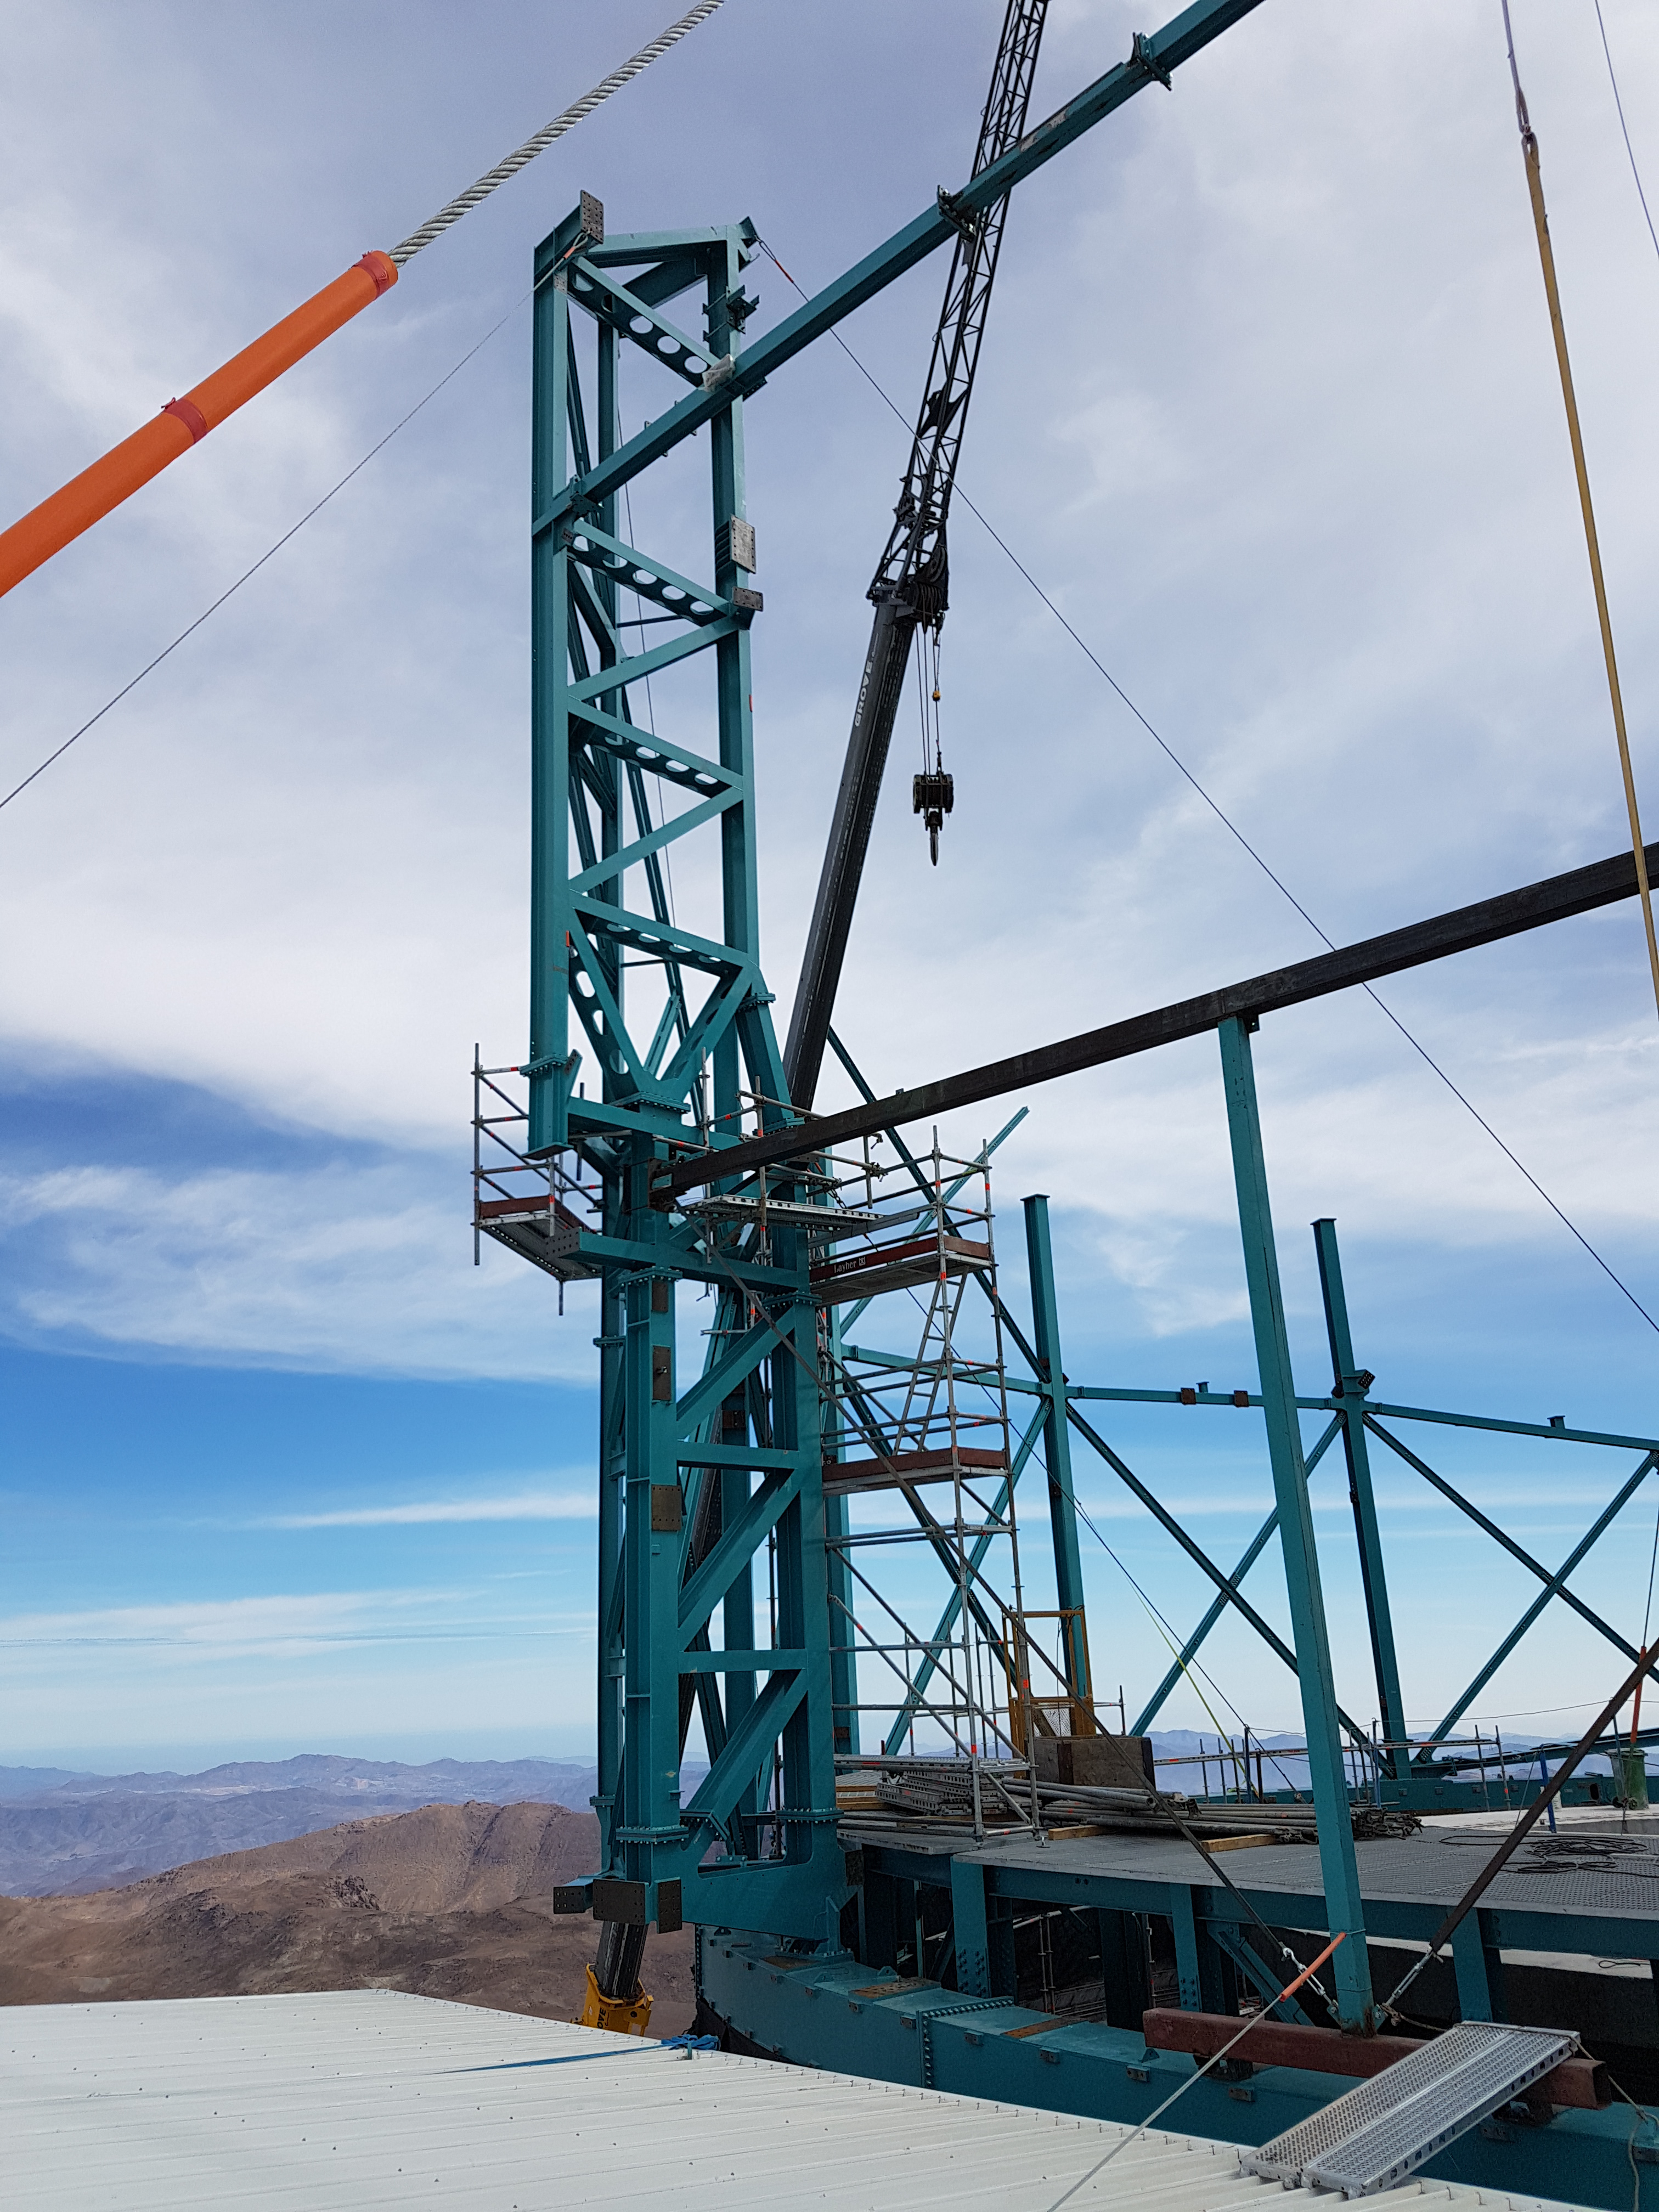

Weeky Construction Photos

Credit: Rubin Observatory/NSF/AURA